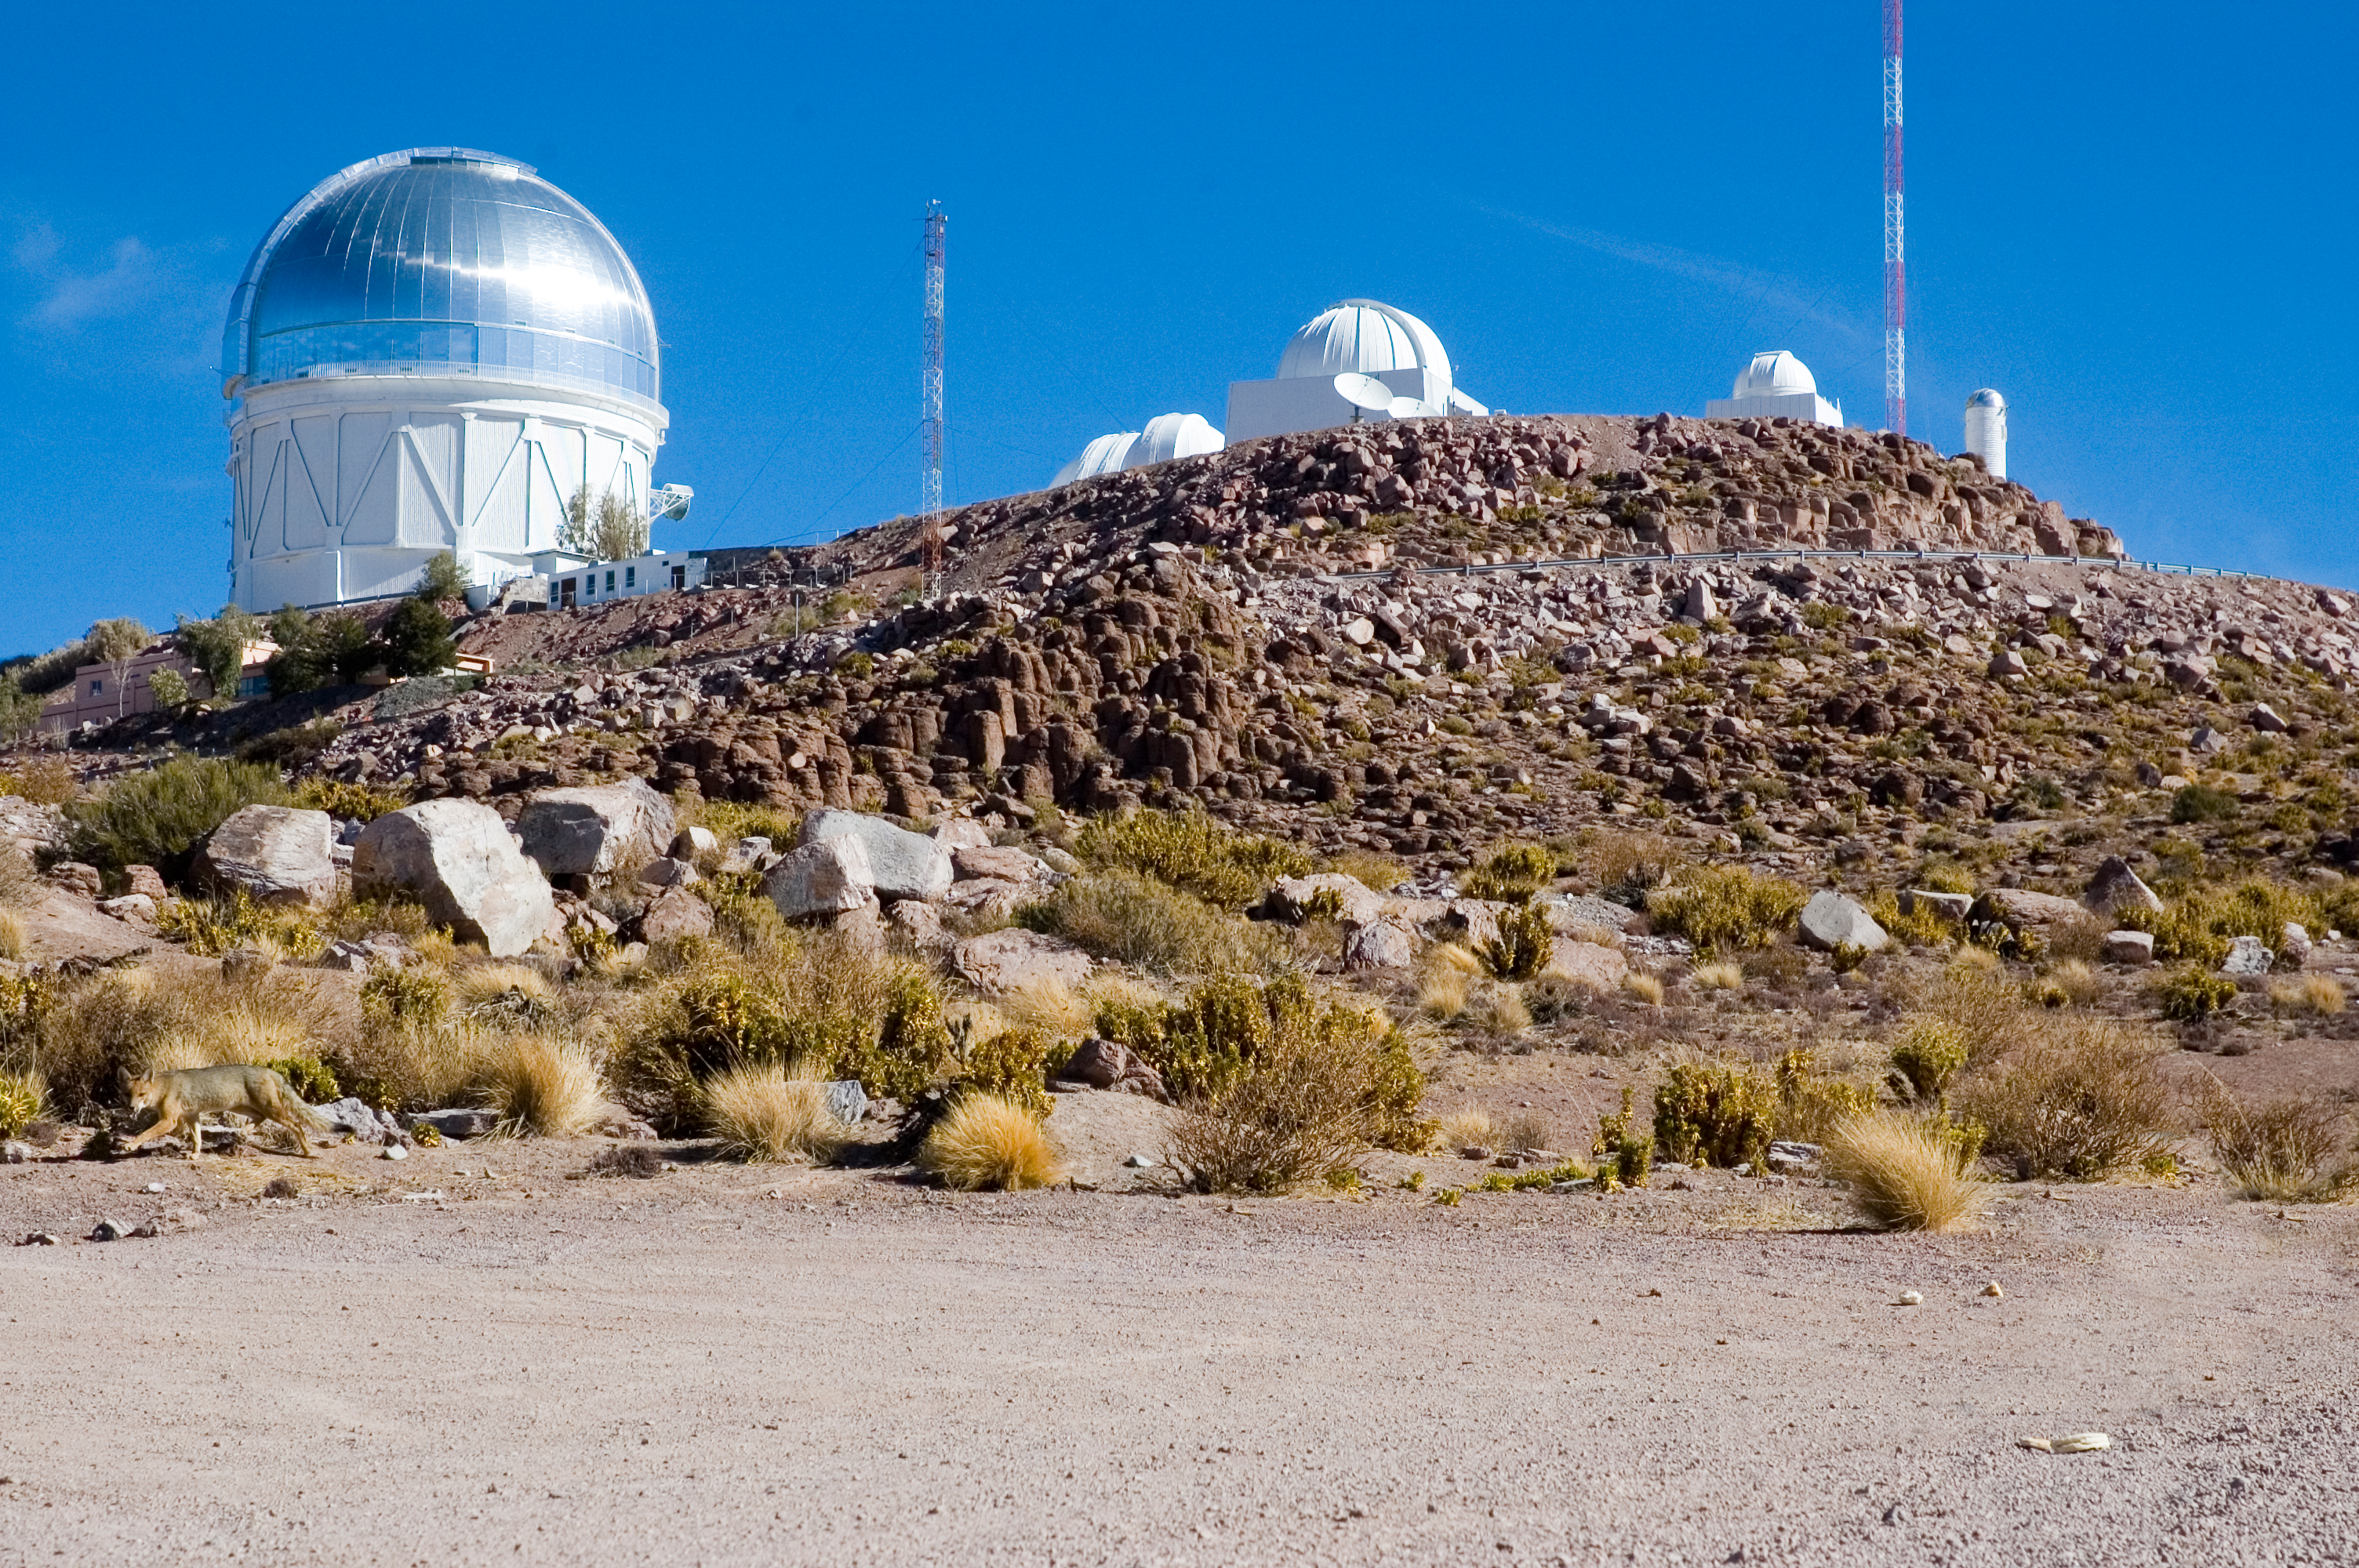

CTIO, 2006

Cerro Tololo Inter-American Observatory in June of 2006. The large building with the silver dome is the Blanco 4-meter telescope

Credit: M. Urzúa Zuñiga/International Gemini Observatory